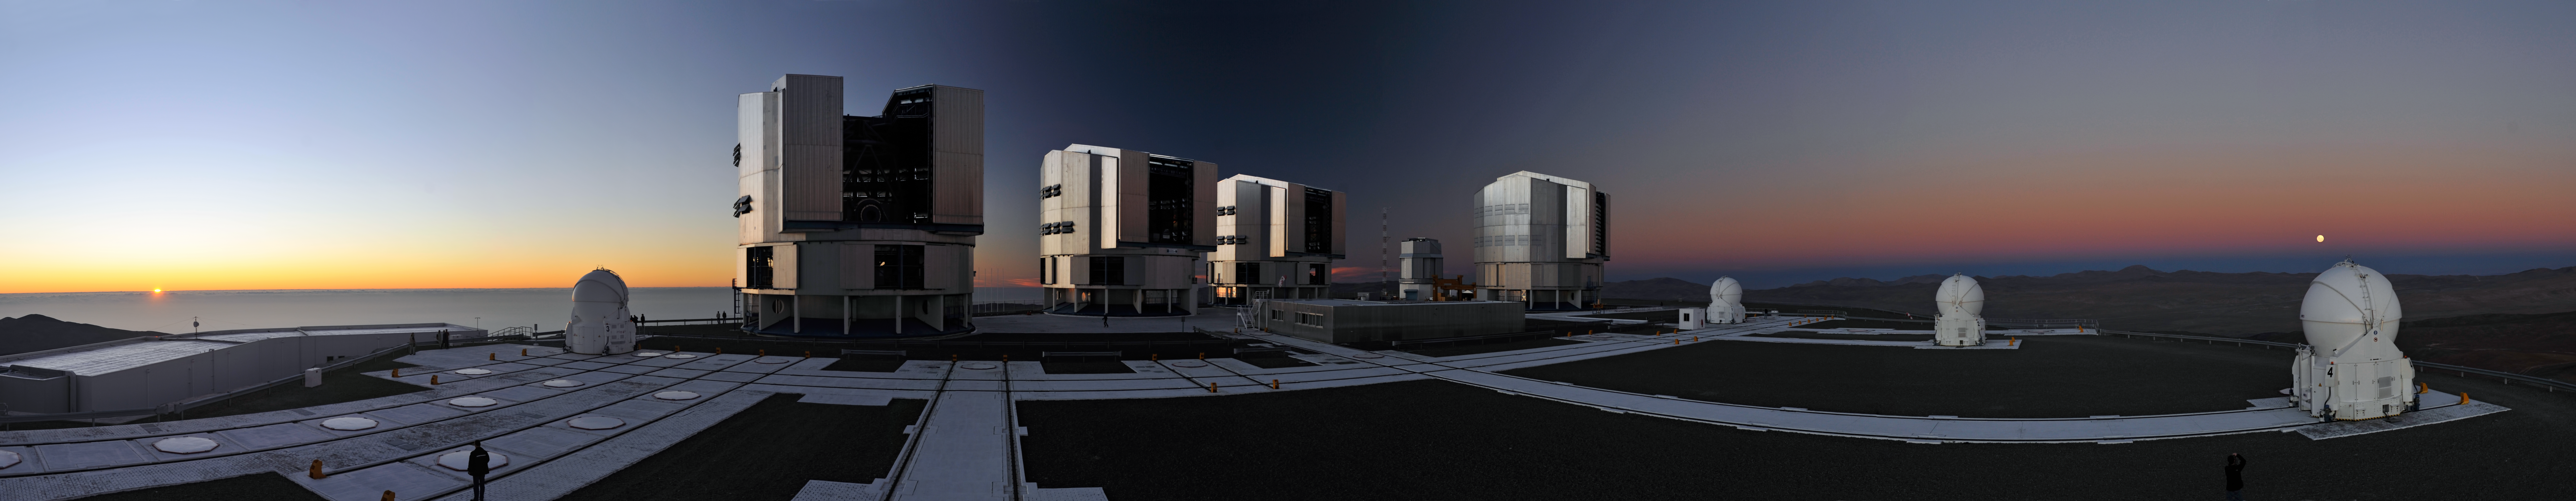

Supermoon over ESO's Very Large Telescope

The night of 19 March saw an unusual coincidence of astronomical events: the full Moon occurred at almost exactly the same time as the Moon was closest to Earth in its elliptical orbit (the point called perigee). The combination of the Moon being both full and relatively close to the Earth made it look significantly bigger and brighter than usual. This panoramic photograph, taken by ESO Photo Ambassador Gerd Hüdepohl, captures this so-called "supermoon" as seen from Cerro Paranal, home of ESO's Very Large Telescope (VLT).

On the right, in the east, the Moon rises over the mountains, while the setting Sun is visible on the left of the panorama, sinking in the west below the clouds over the Pacific Ocean. Its last rays illuminate the four giant VLT Unit Telescope buildings, the smaller VLT Survey Telescope building, the four round VLT Auxiliary Telescope enclosures, and the Paranal staff who have stepped out onto the mountaintop to watch the sunset and the moonrise.

The coincidence of a full Moon and perigee was a treat for observers. The Moon was about 30 000 km closer to us than average. So, the Moon looked about 14% bigger and 30% brighter than when at its most distant. Contrary to various reports, these "supermoons" have no significant effect on earthquakes or volcanoes, and there is no increased risk of natural disasters.

Although its closest approach to Earth in almost two decades gave observers a great photo opportunity, the Moon was still about 357 000 km away and remained far out of reach, even if one were standing on the 2600-metre mountaintop of Paranal. Luckily, we also have advanced astronomical telescopes such as the VLT, whose superb vision seems to bring even more distant astronomical objects within our grasp!

Credit: G. Hüdepohl (atacamaphoto.com)/ESO